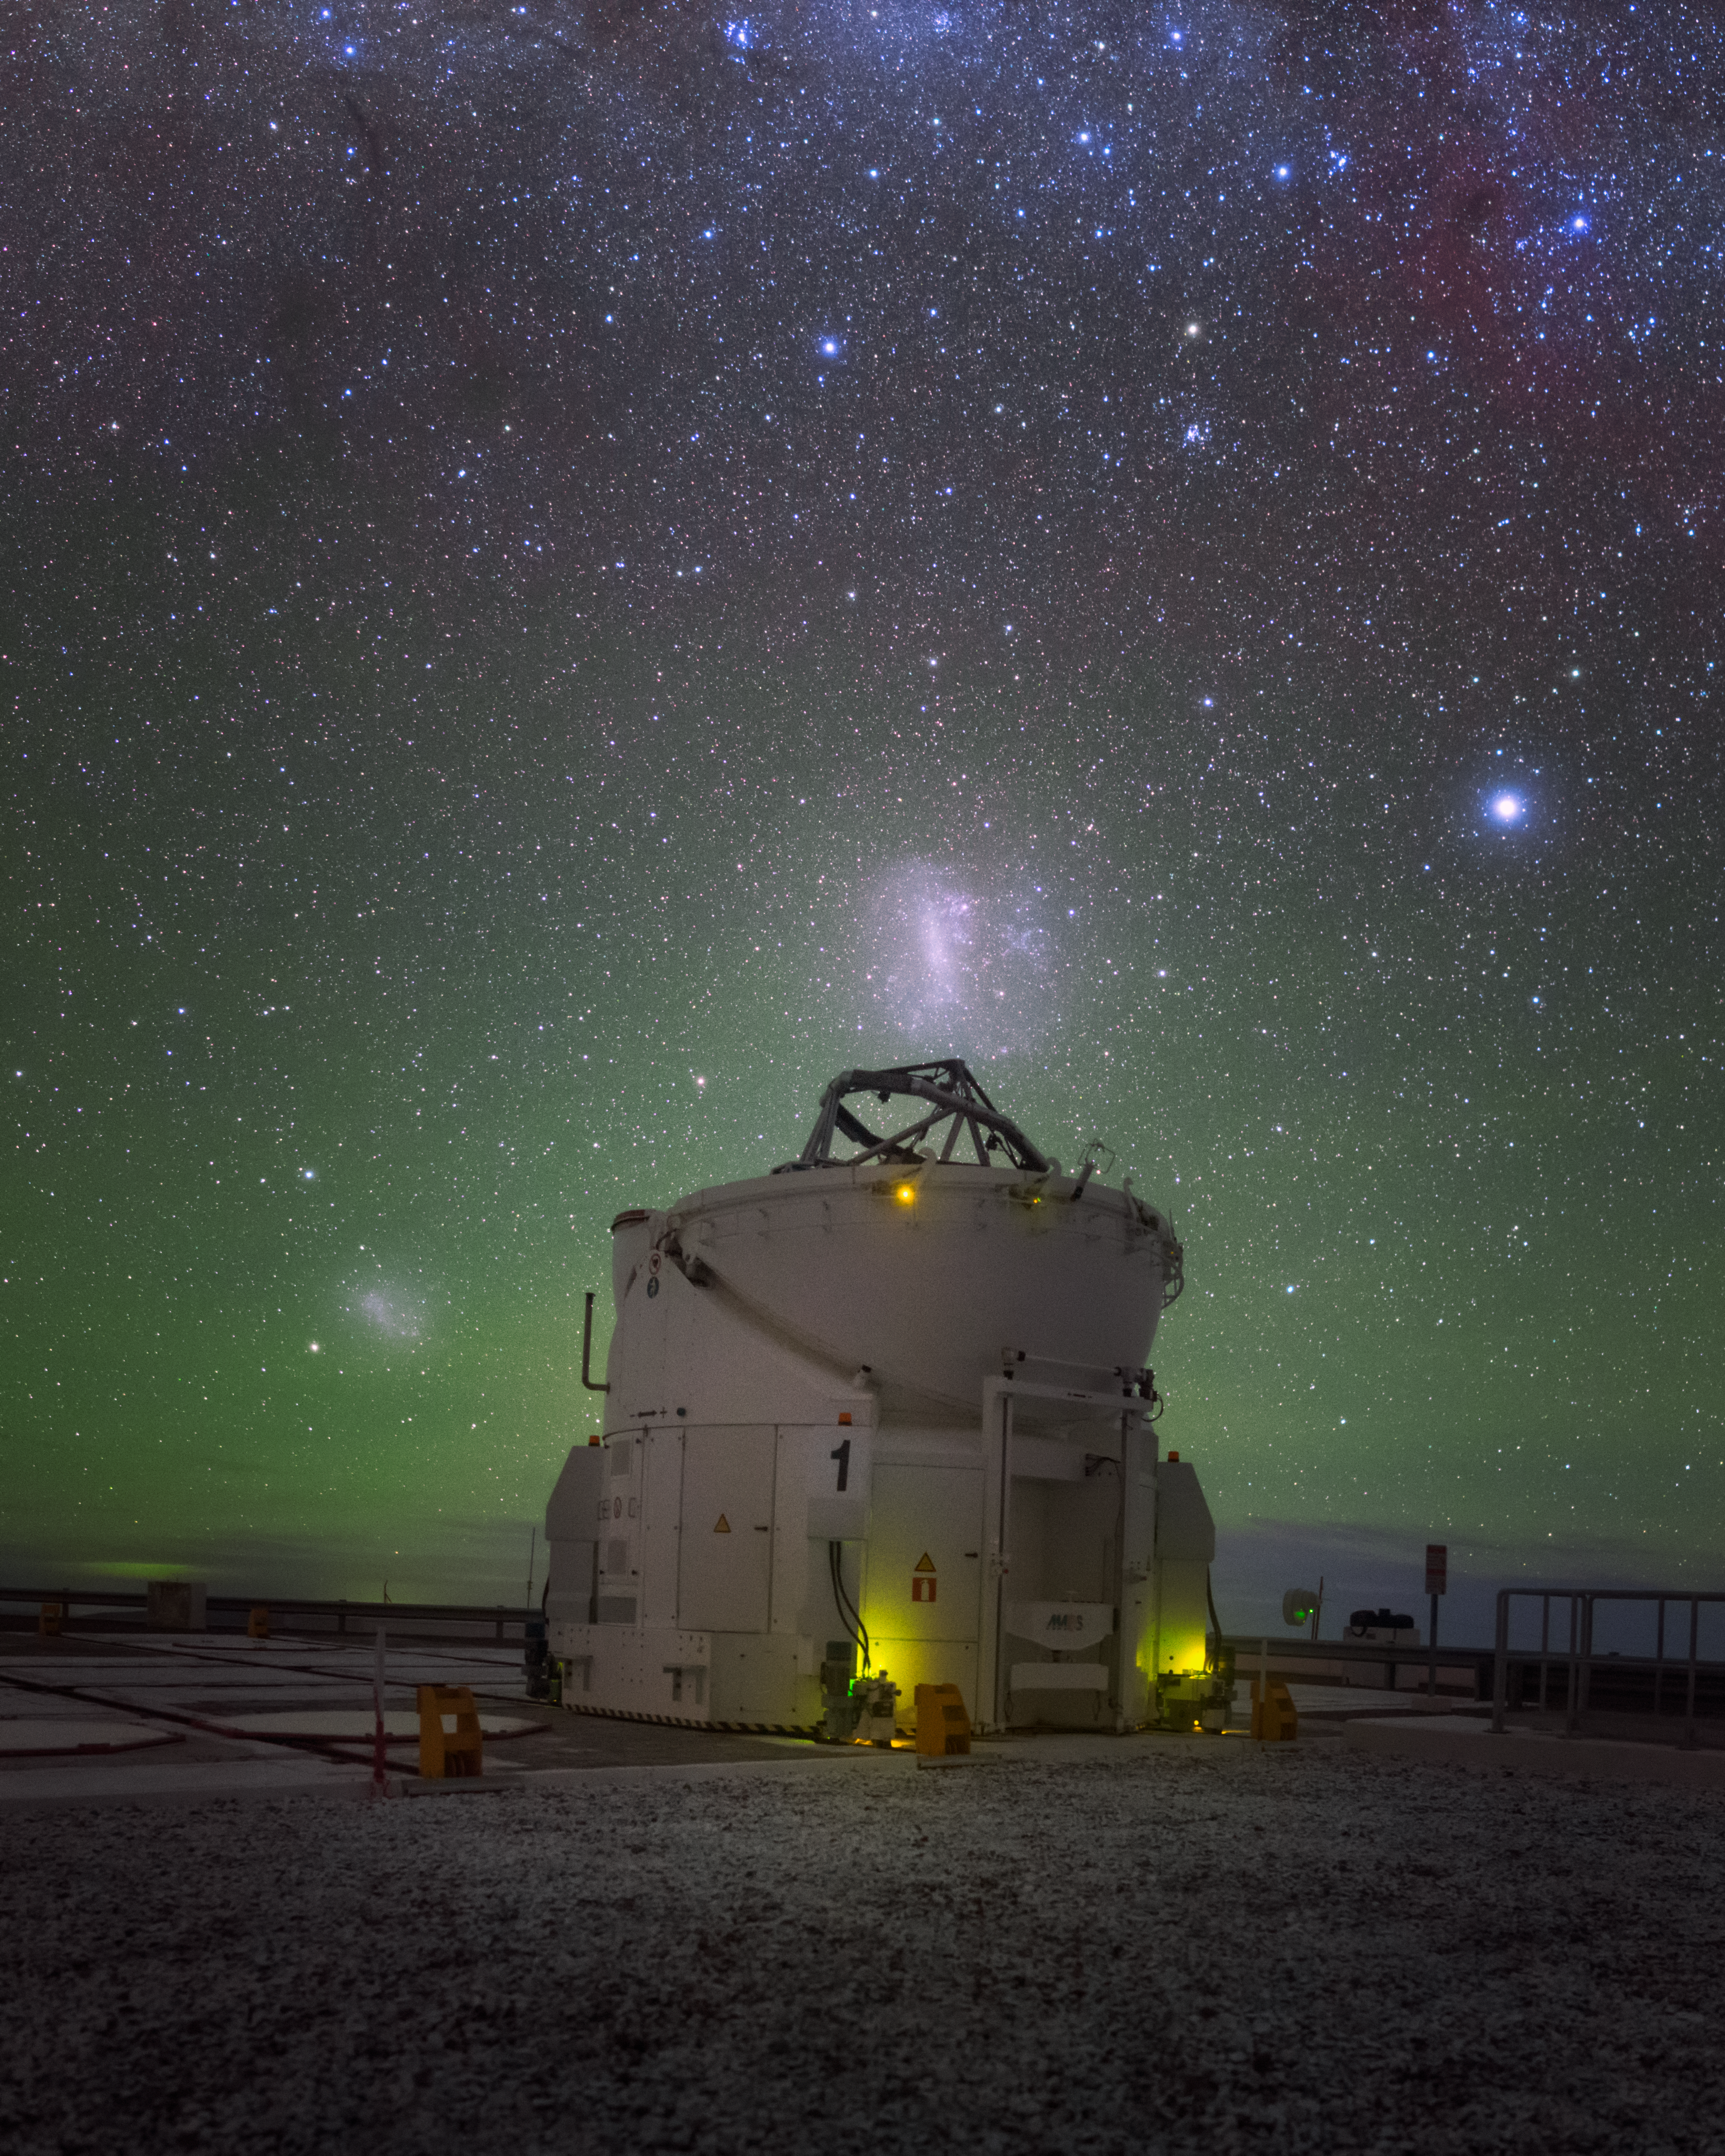

Night lights

Though the Sun set hours ago, the night sky above ESO's Paranal Observatory in Chile remains full of light. The eerie green radiance of natural airglow rises from the horizon to meet the bright blobs of the Small and Large Magellanic Clouds, all beneath the wide arch of our Milky Way.

One of the Very Large Telescope's Auxiliary Telescopes can hardly find the time to observe it all.

Credit: ESO/Y. Beletsky